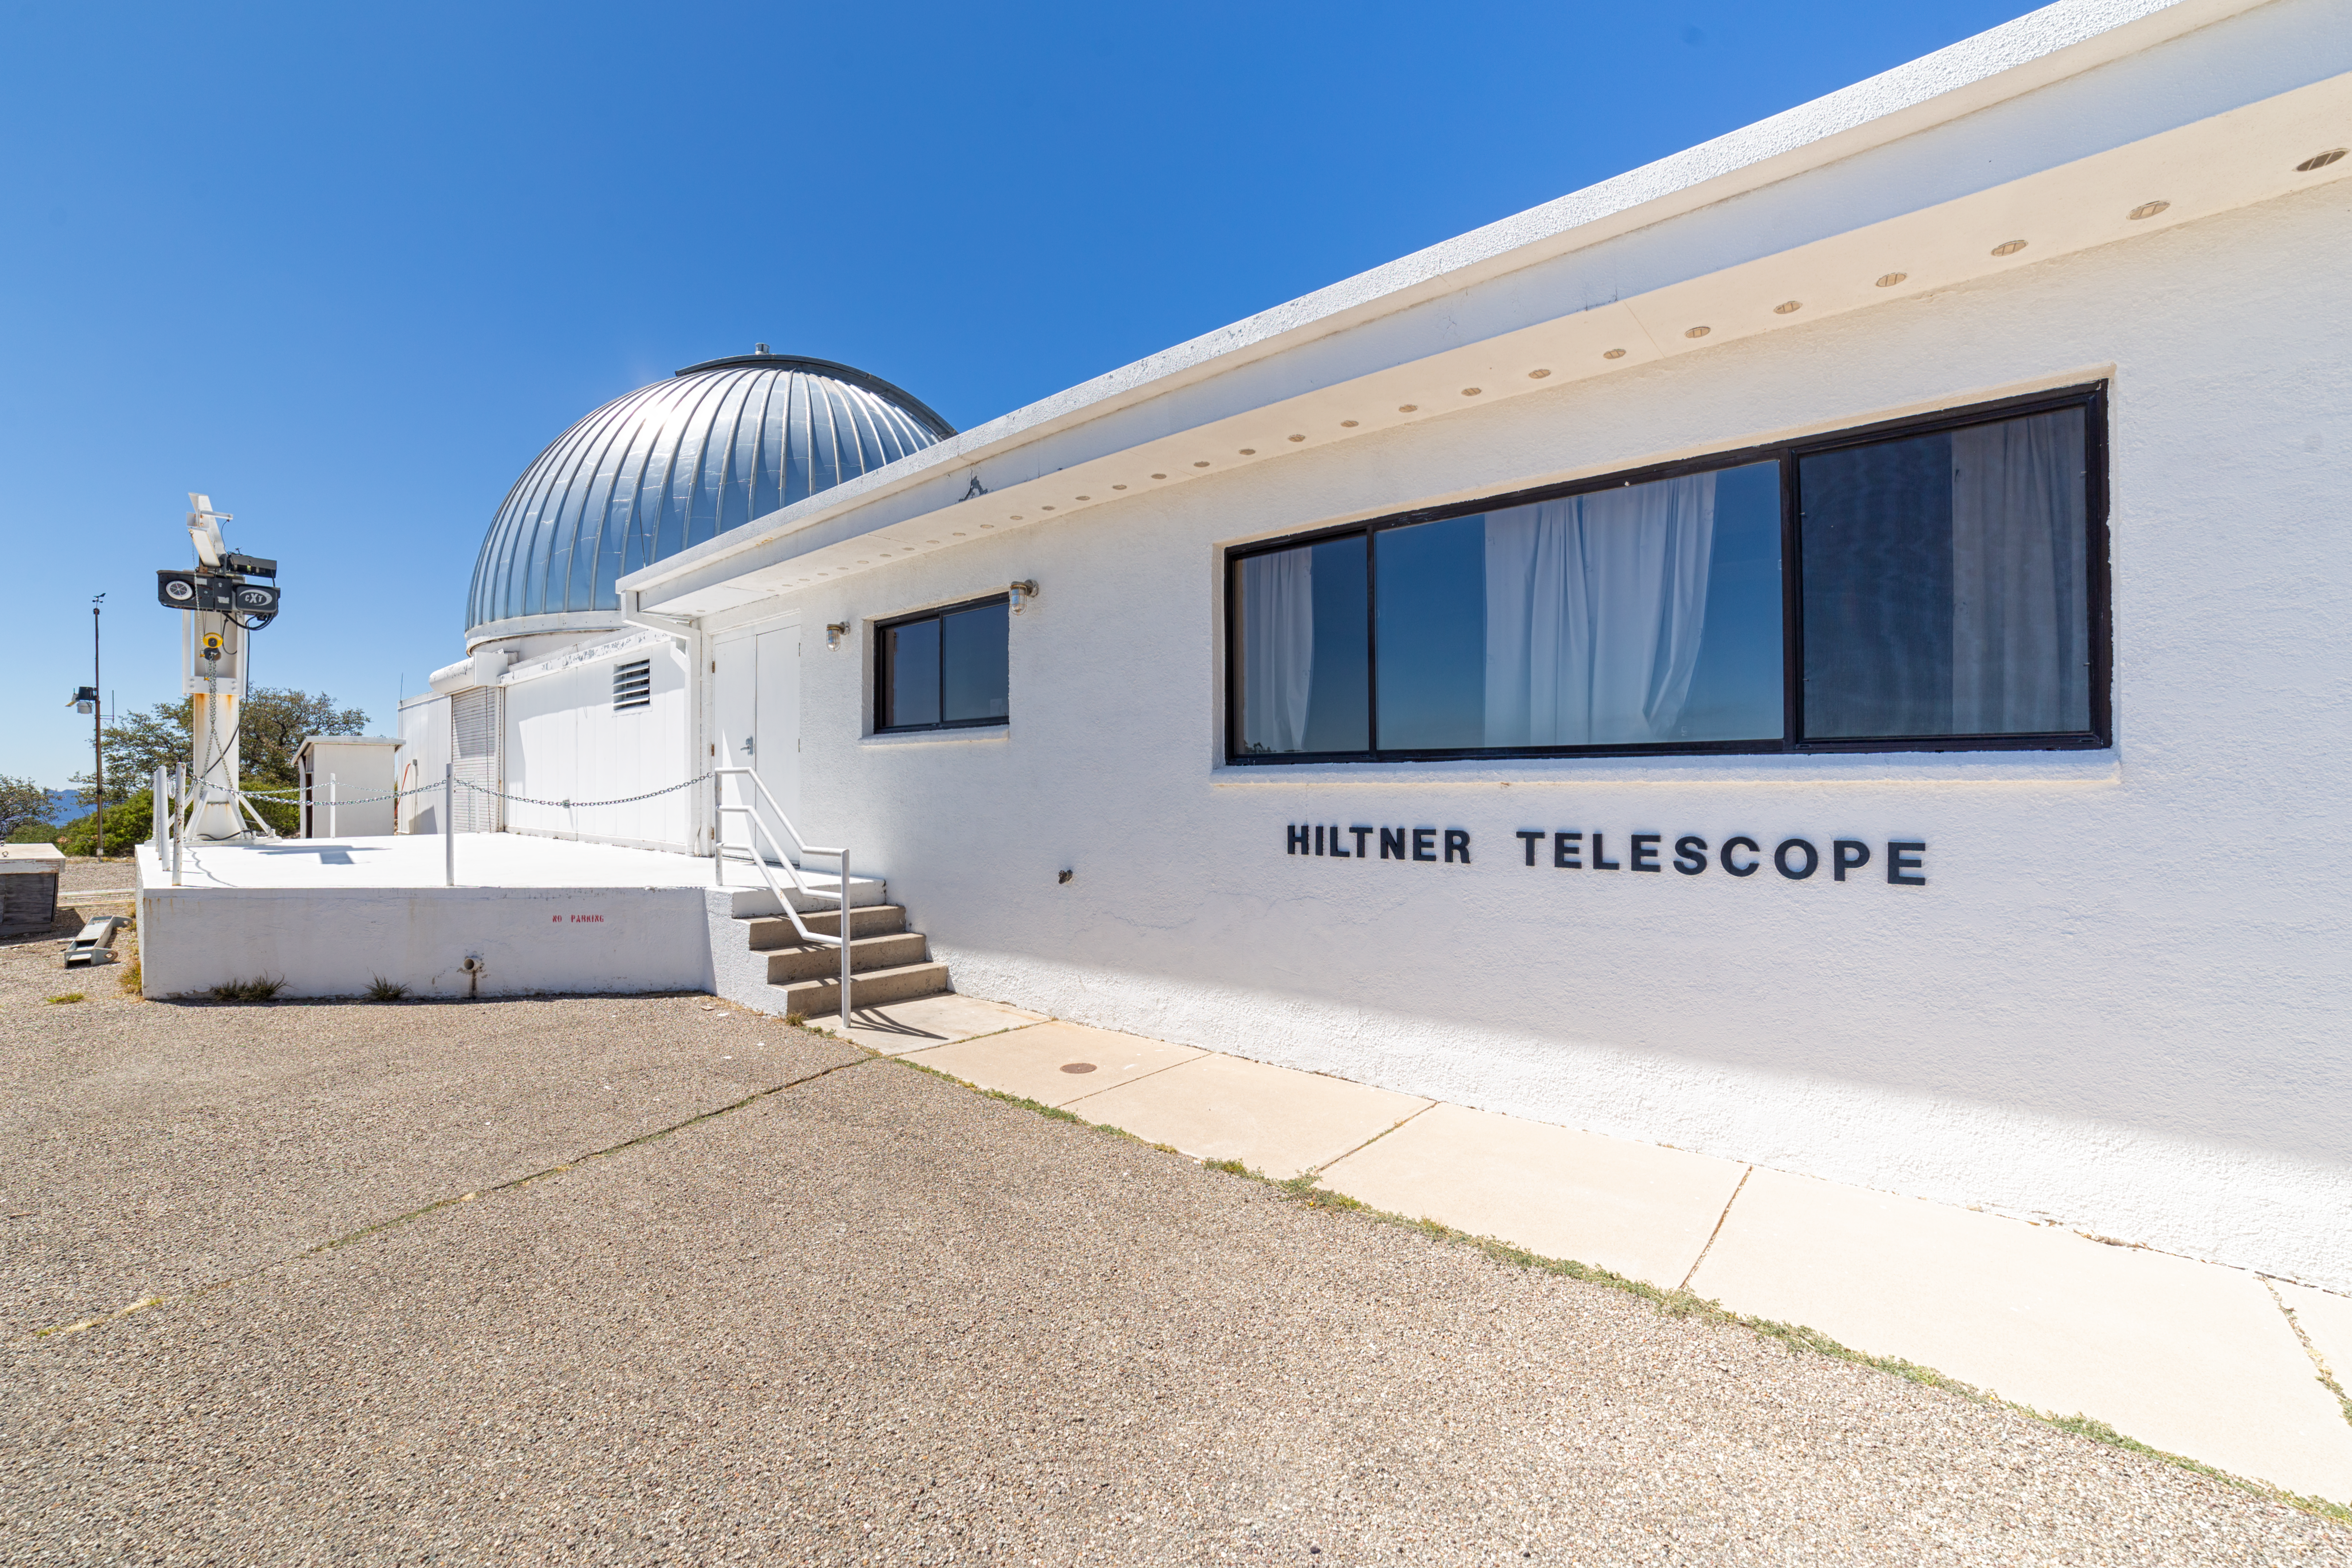

Hiltner 2.4-meter Telescope

The Hiltner 2.4-meter Telescope at Kitt Peak National Observatory in Arizona.

Credit: NOIRLab/NSF/AURA/ P. Horálek